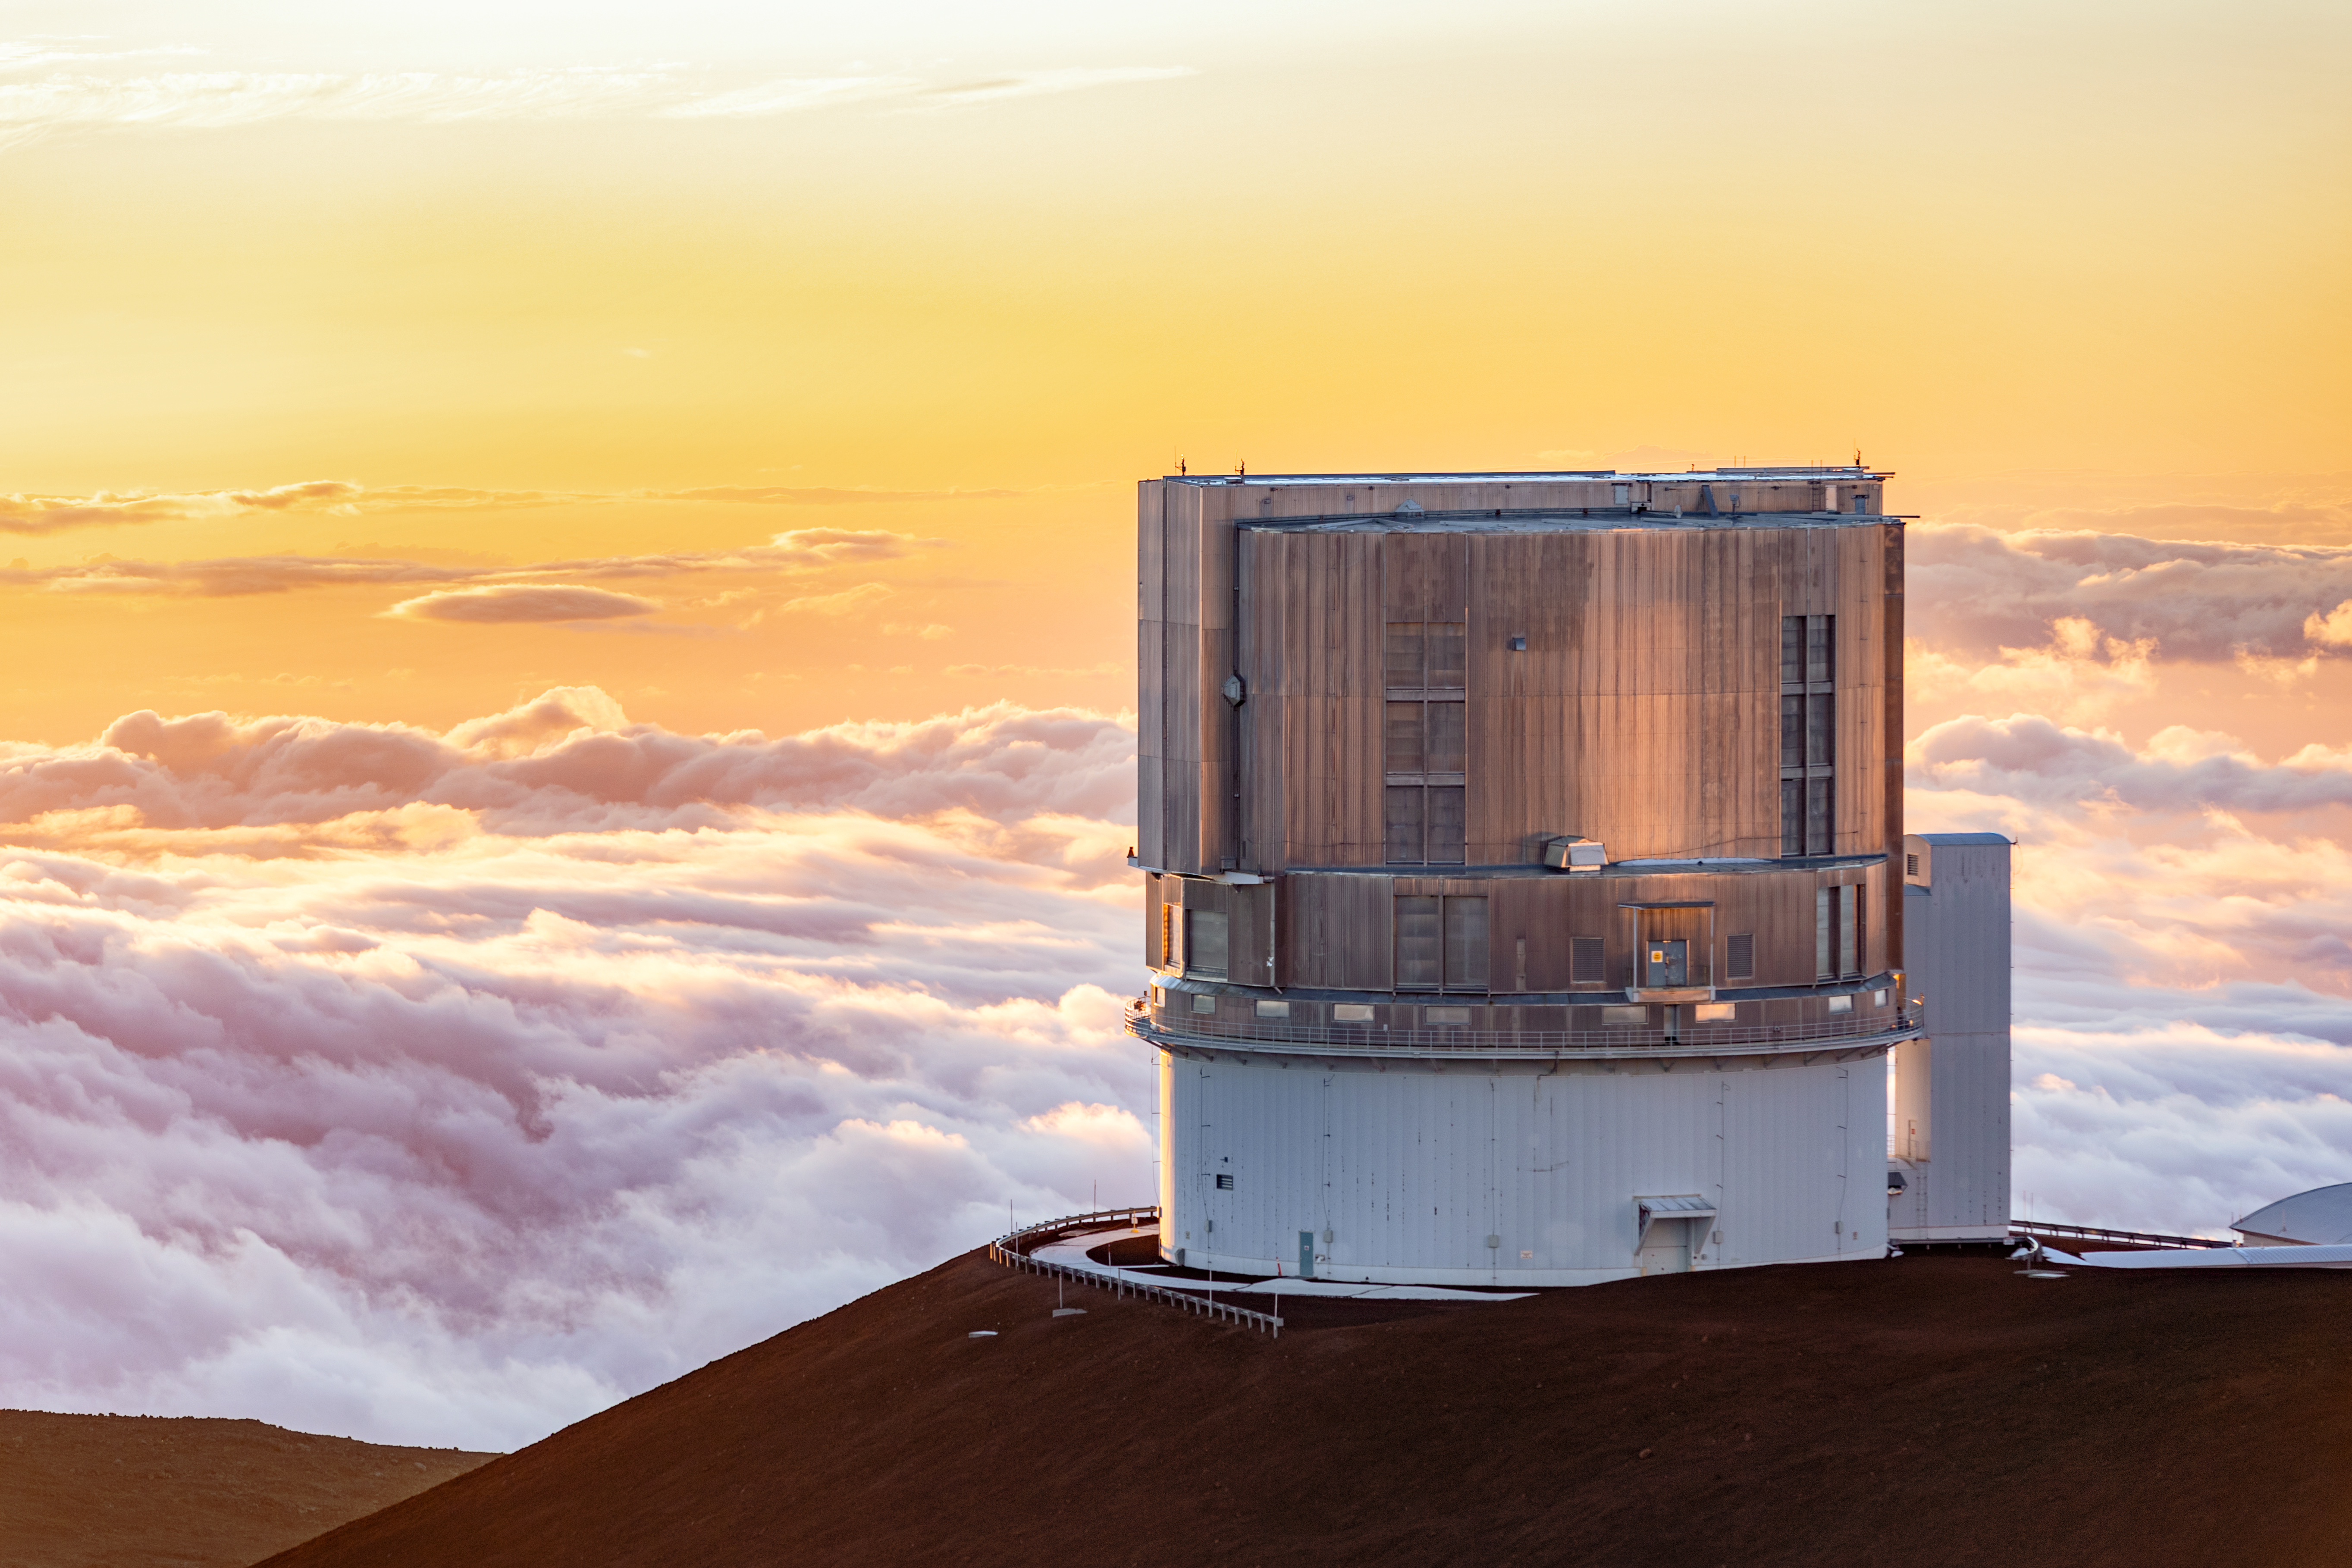

Subaru Telescope

The Subaru Telescope near the summit of Maunakea in Hawai‘i.

Credit: International Gemini Observatory/NOIRLab/NSF/AURA/ T. Slovinský